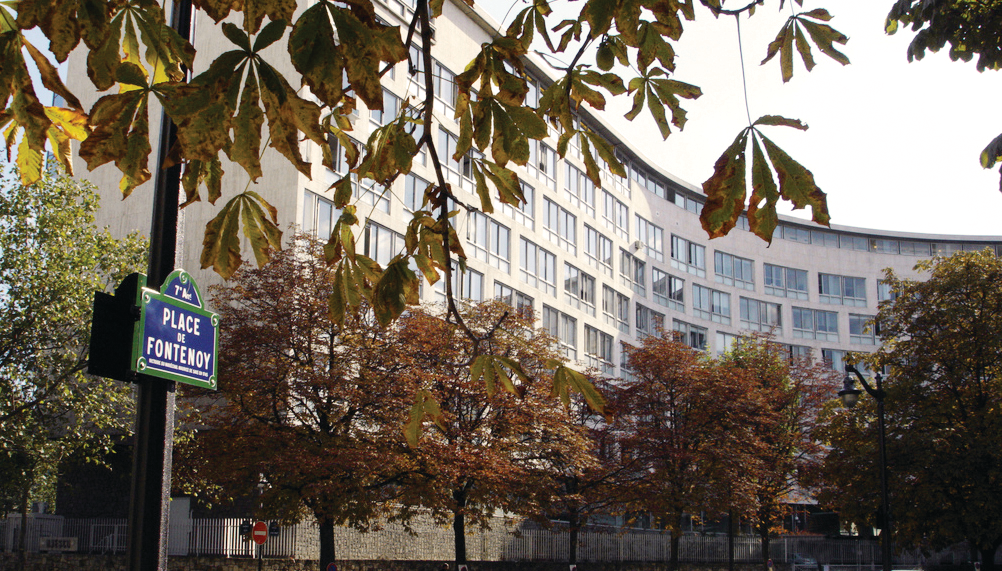

UNESCO Headquarters in Paris

The Headquarters of the United Nations Educational, Scientific and Cultural Organization (UNESCO) in Paris, France

Credit: Matthias Ripp